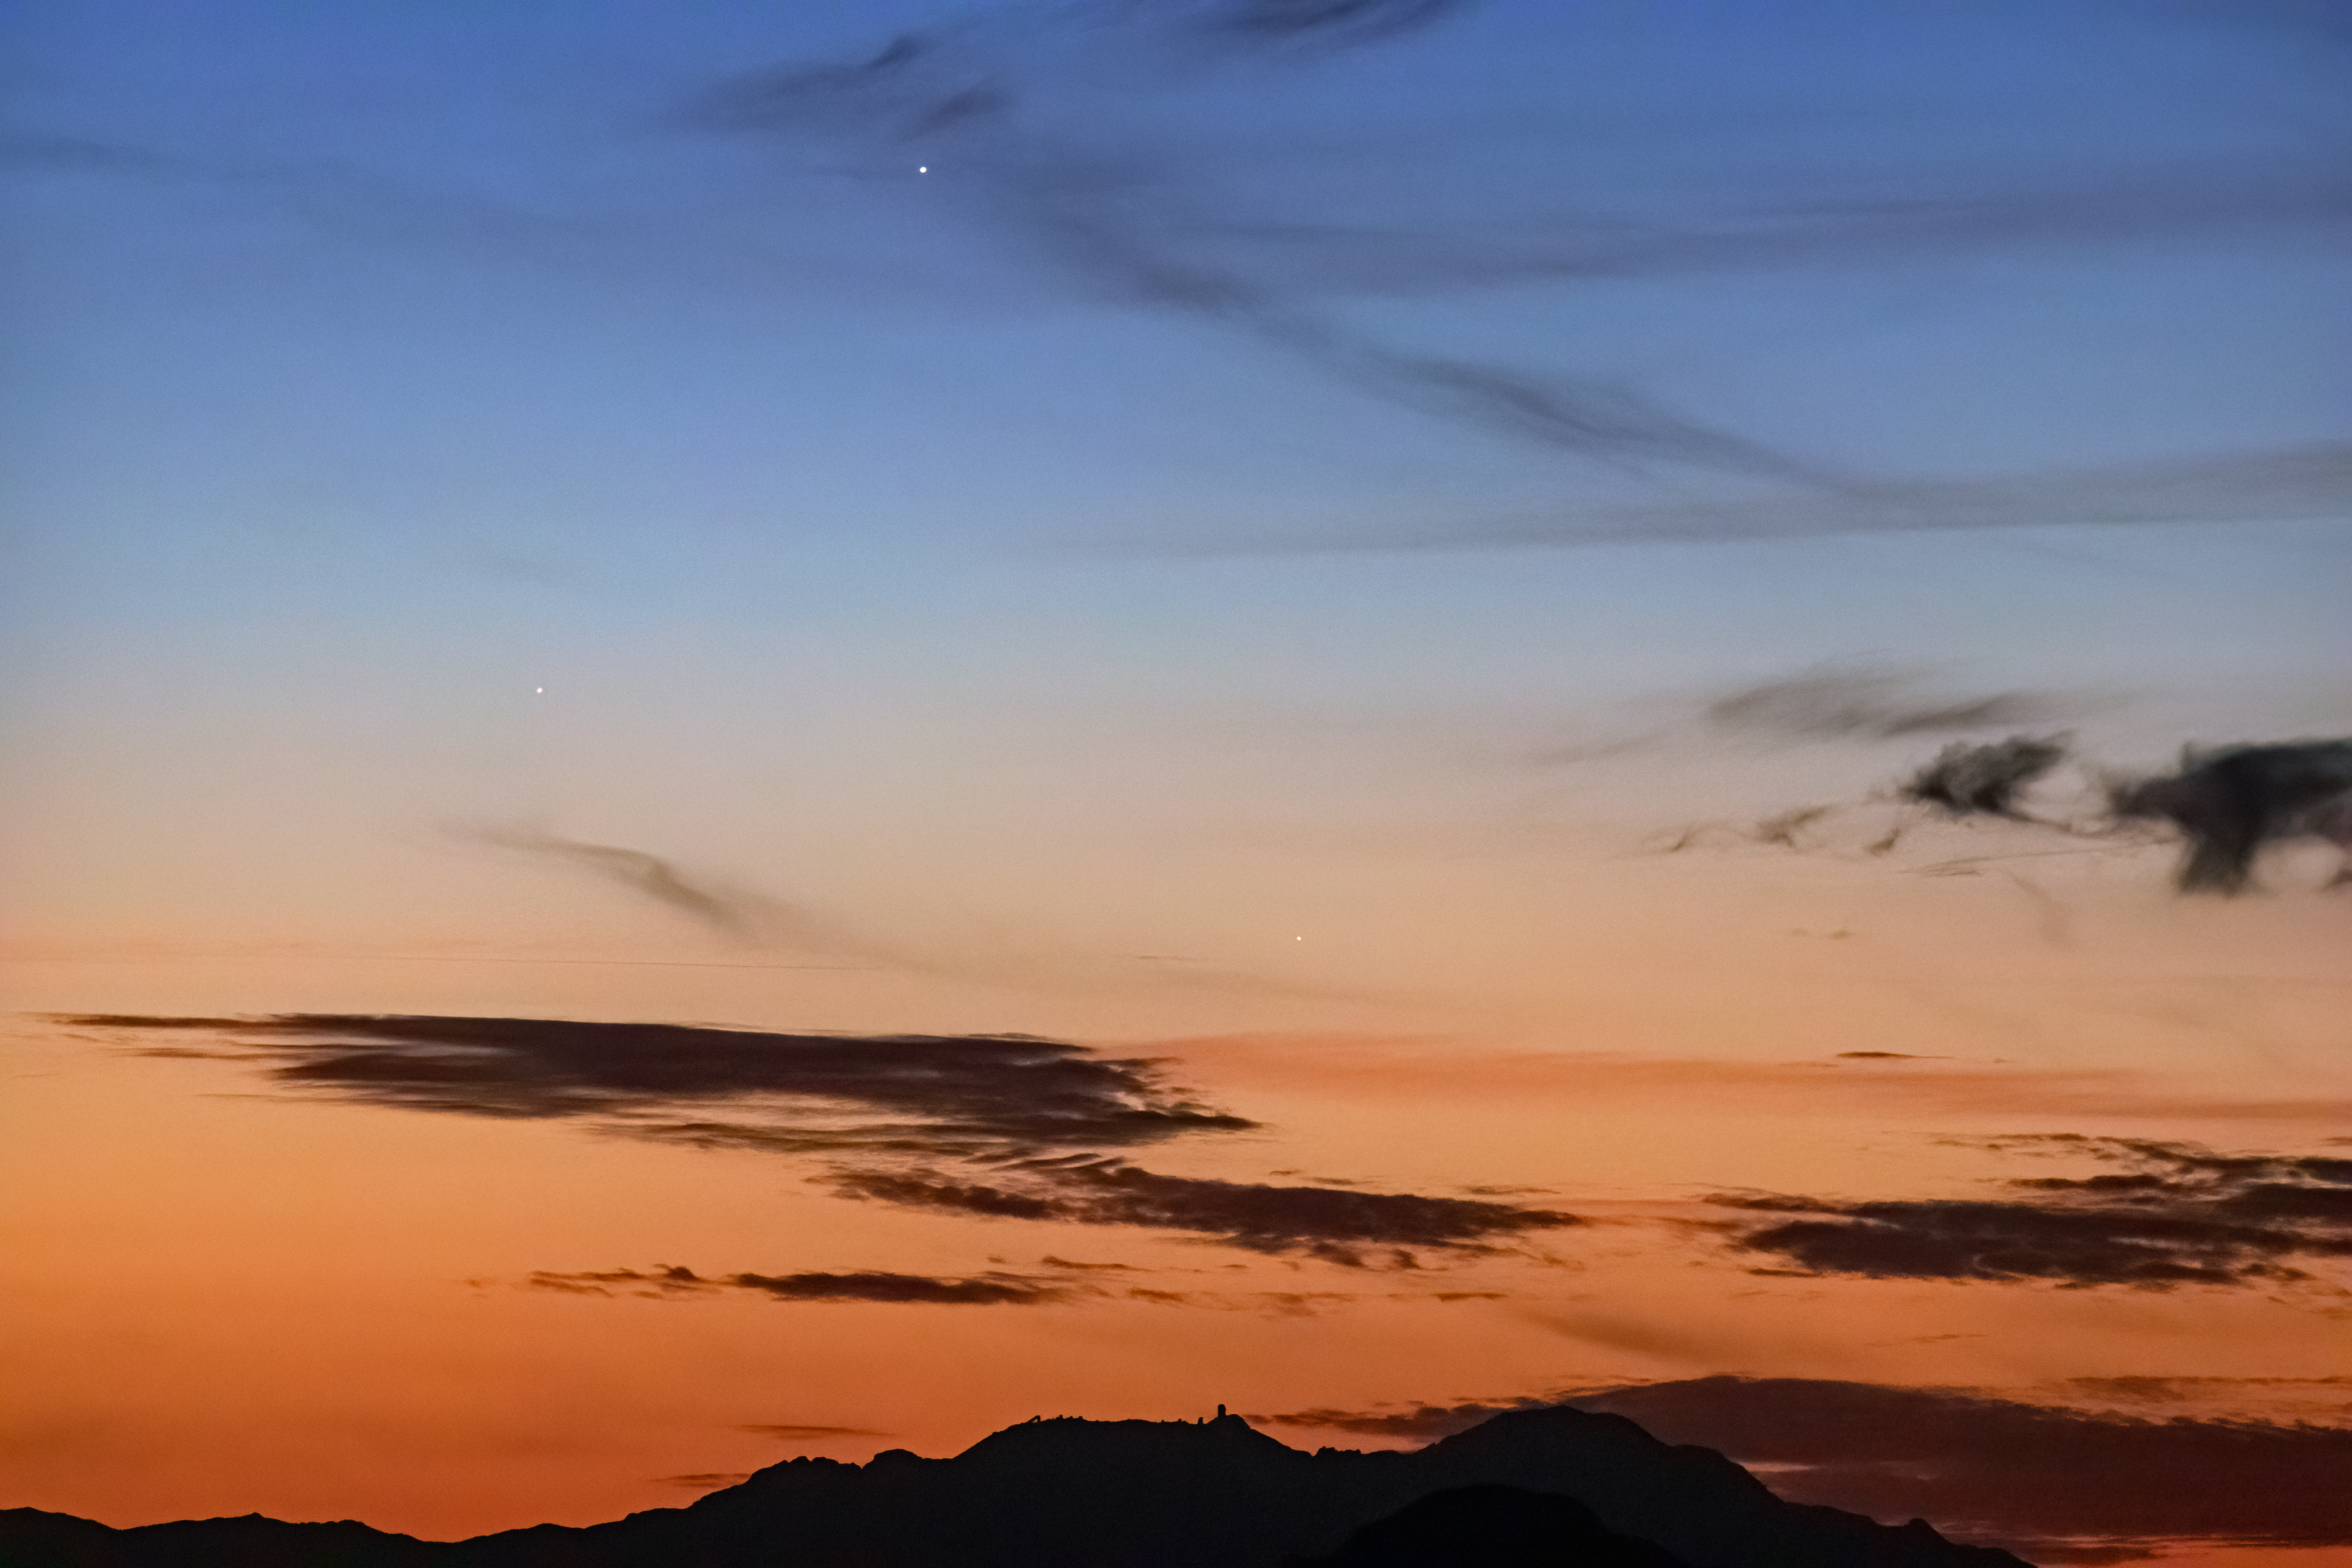

Triple Conjunction over Kitt Peak National Observatory

Triple Conjunction over Kitt Peak National Observatory. Seen are Jupiter, Saturn and Mercury.

Credit: NOIRLab/AURA/NSF/R. Sparks